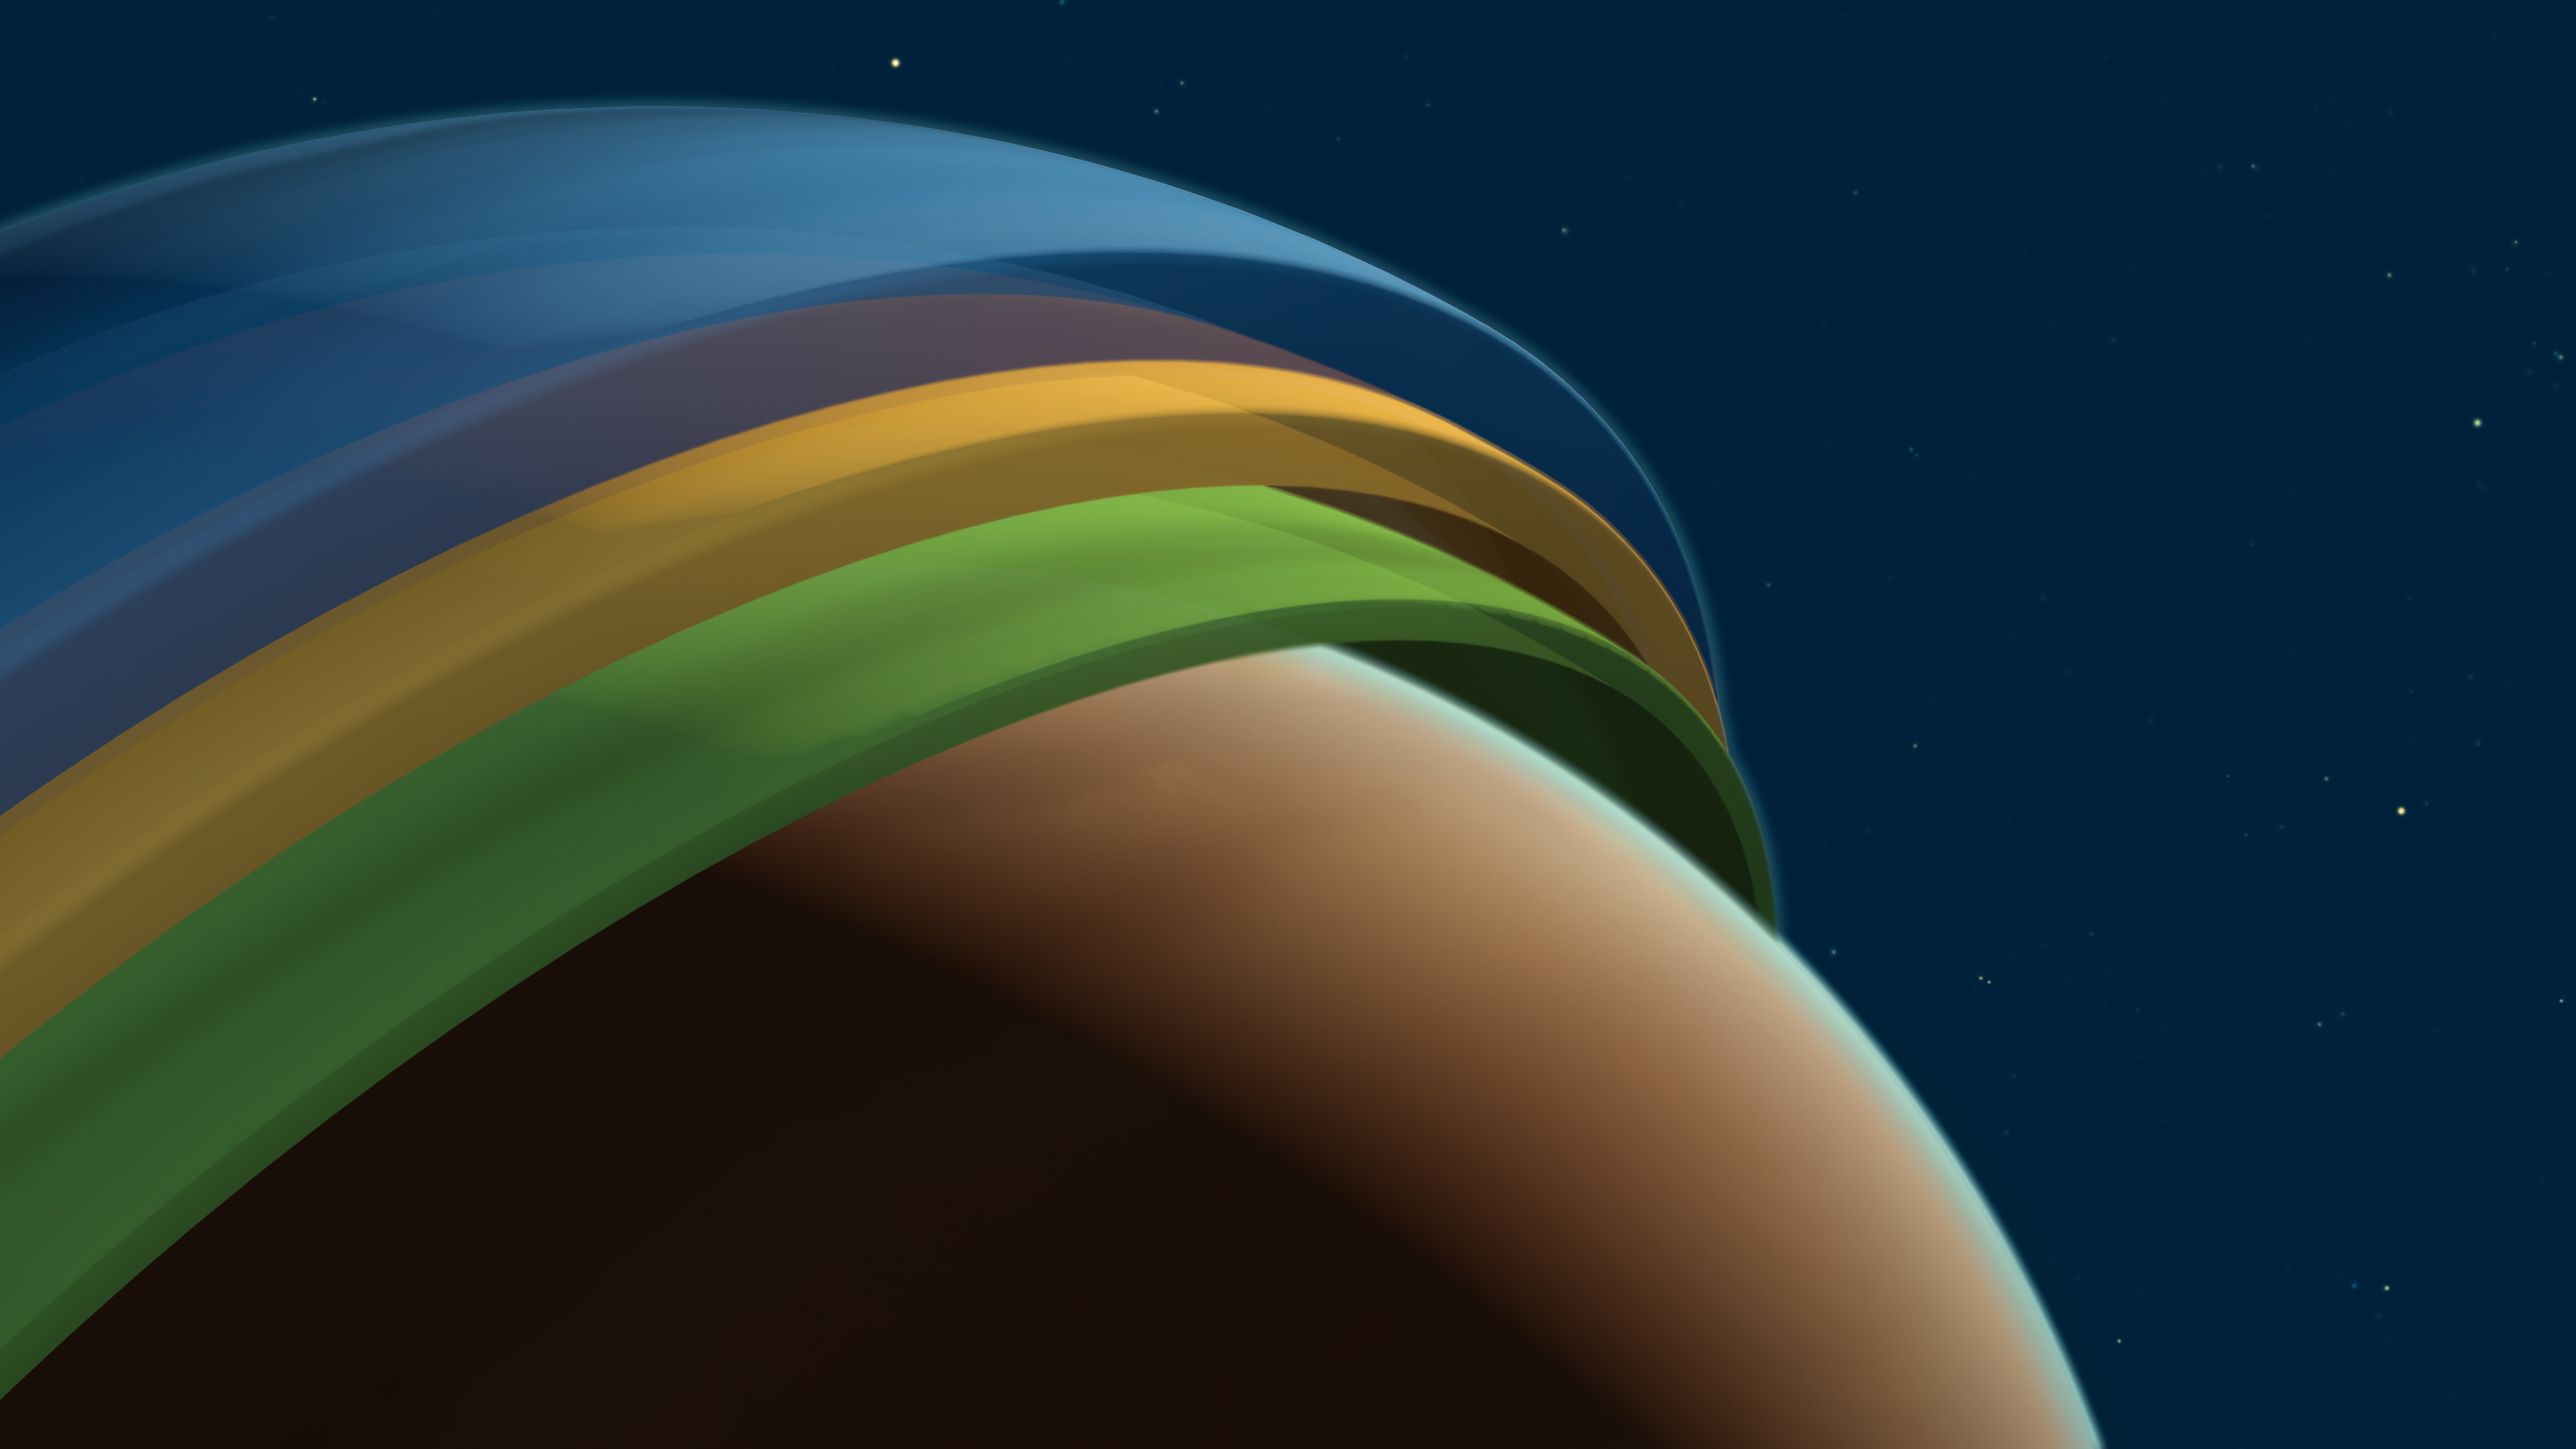

The 3D structure of the atmosphere of the exoplanet Tylos

Tylos (or WASP-121b) is a gaseous, giant exoplanet located some 900 light-years away in the constellation Puppis. Using the ESPRESSO instrument on ESO’s Very Large Telescope (VLT), scientists have been able to prove into its atmosphere, revealing its 3D structure. This is the first time that this has been possible on a planet outside of the Solar System.

The atmosphere of Tylos is divided into three layers, with iron winds at the bottom, followed by a very fast jet stream of sodium, and finally an upper layer of hydrogen winds. This kind of climate has never been seen before on any planet.

Credit: ESO/M. Kornmesser